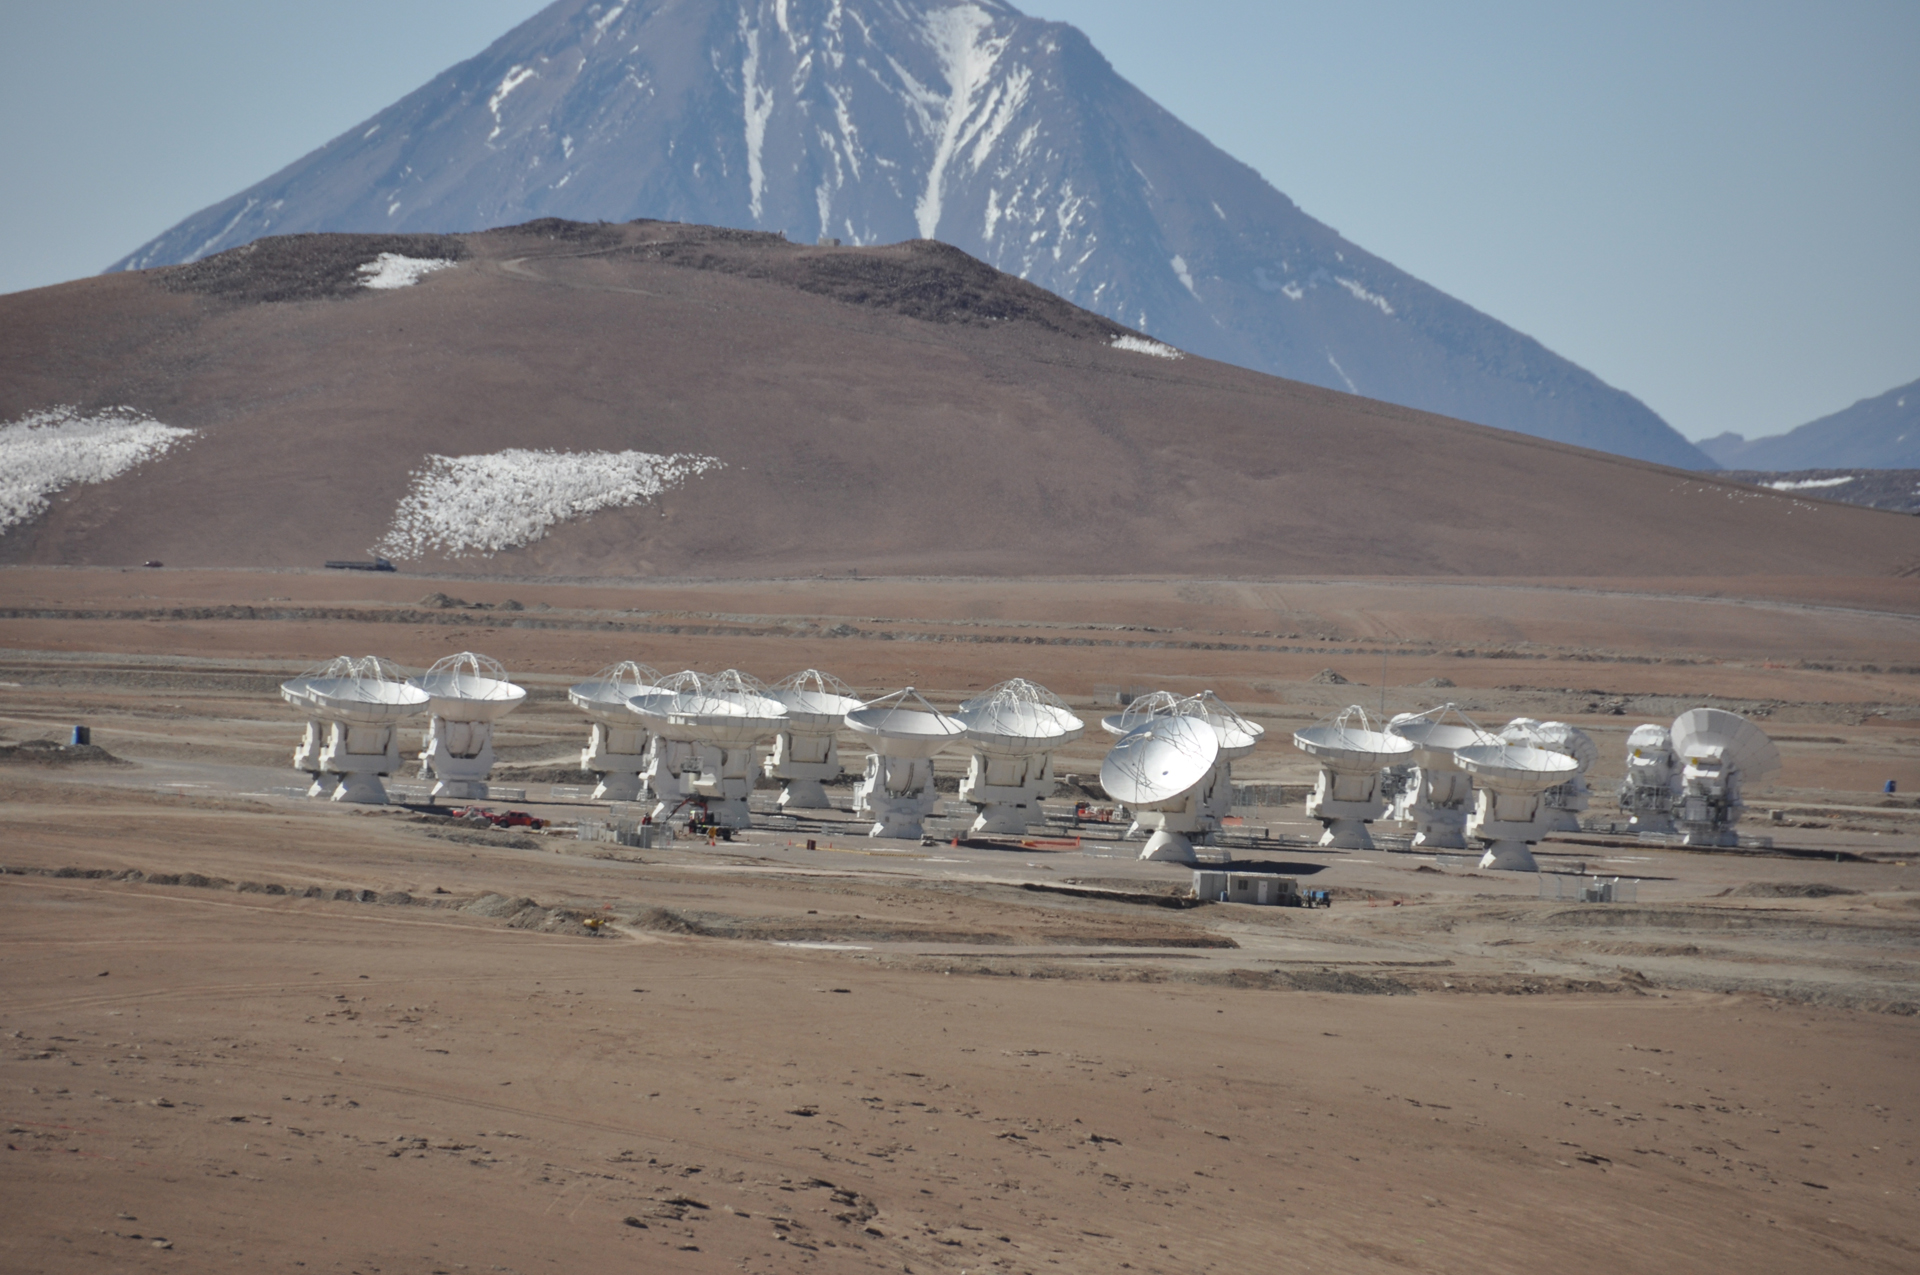

ALMA From a Distance

The Chajnantor Plain is an ancient lava bed sitting at 16,500 feet up in the Chilean Andes. It provides ALMA with dry skies and enough flat expanse to separate the antennas by tens of miles.

Credit: C. Padilla, NRAO/AUI/NSF